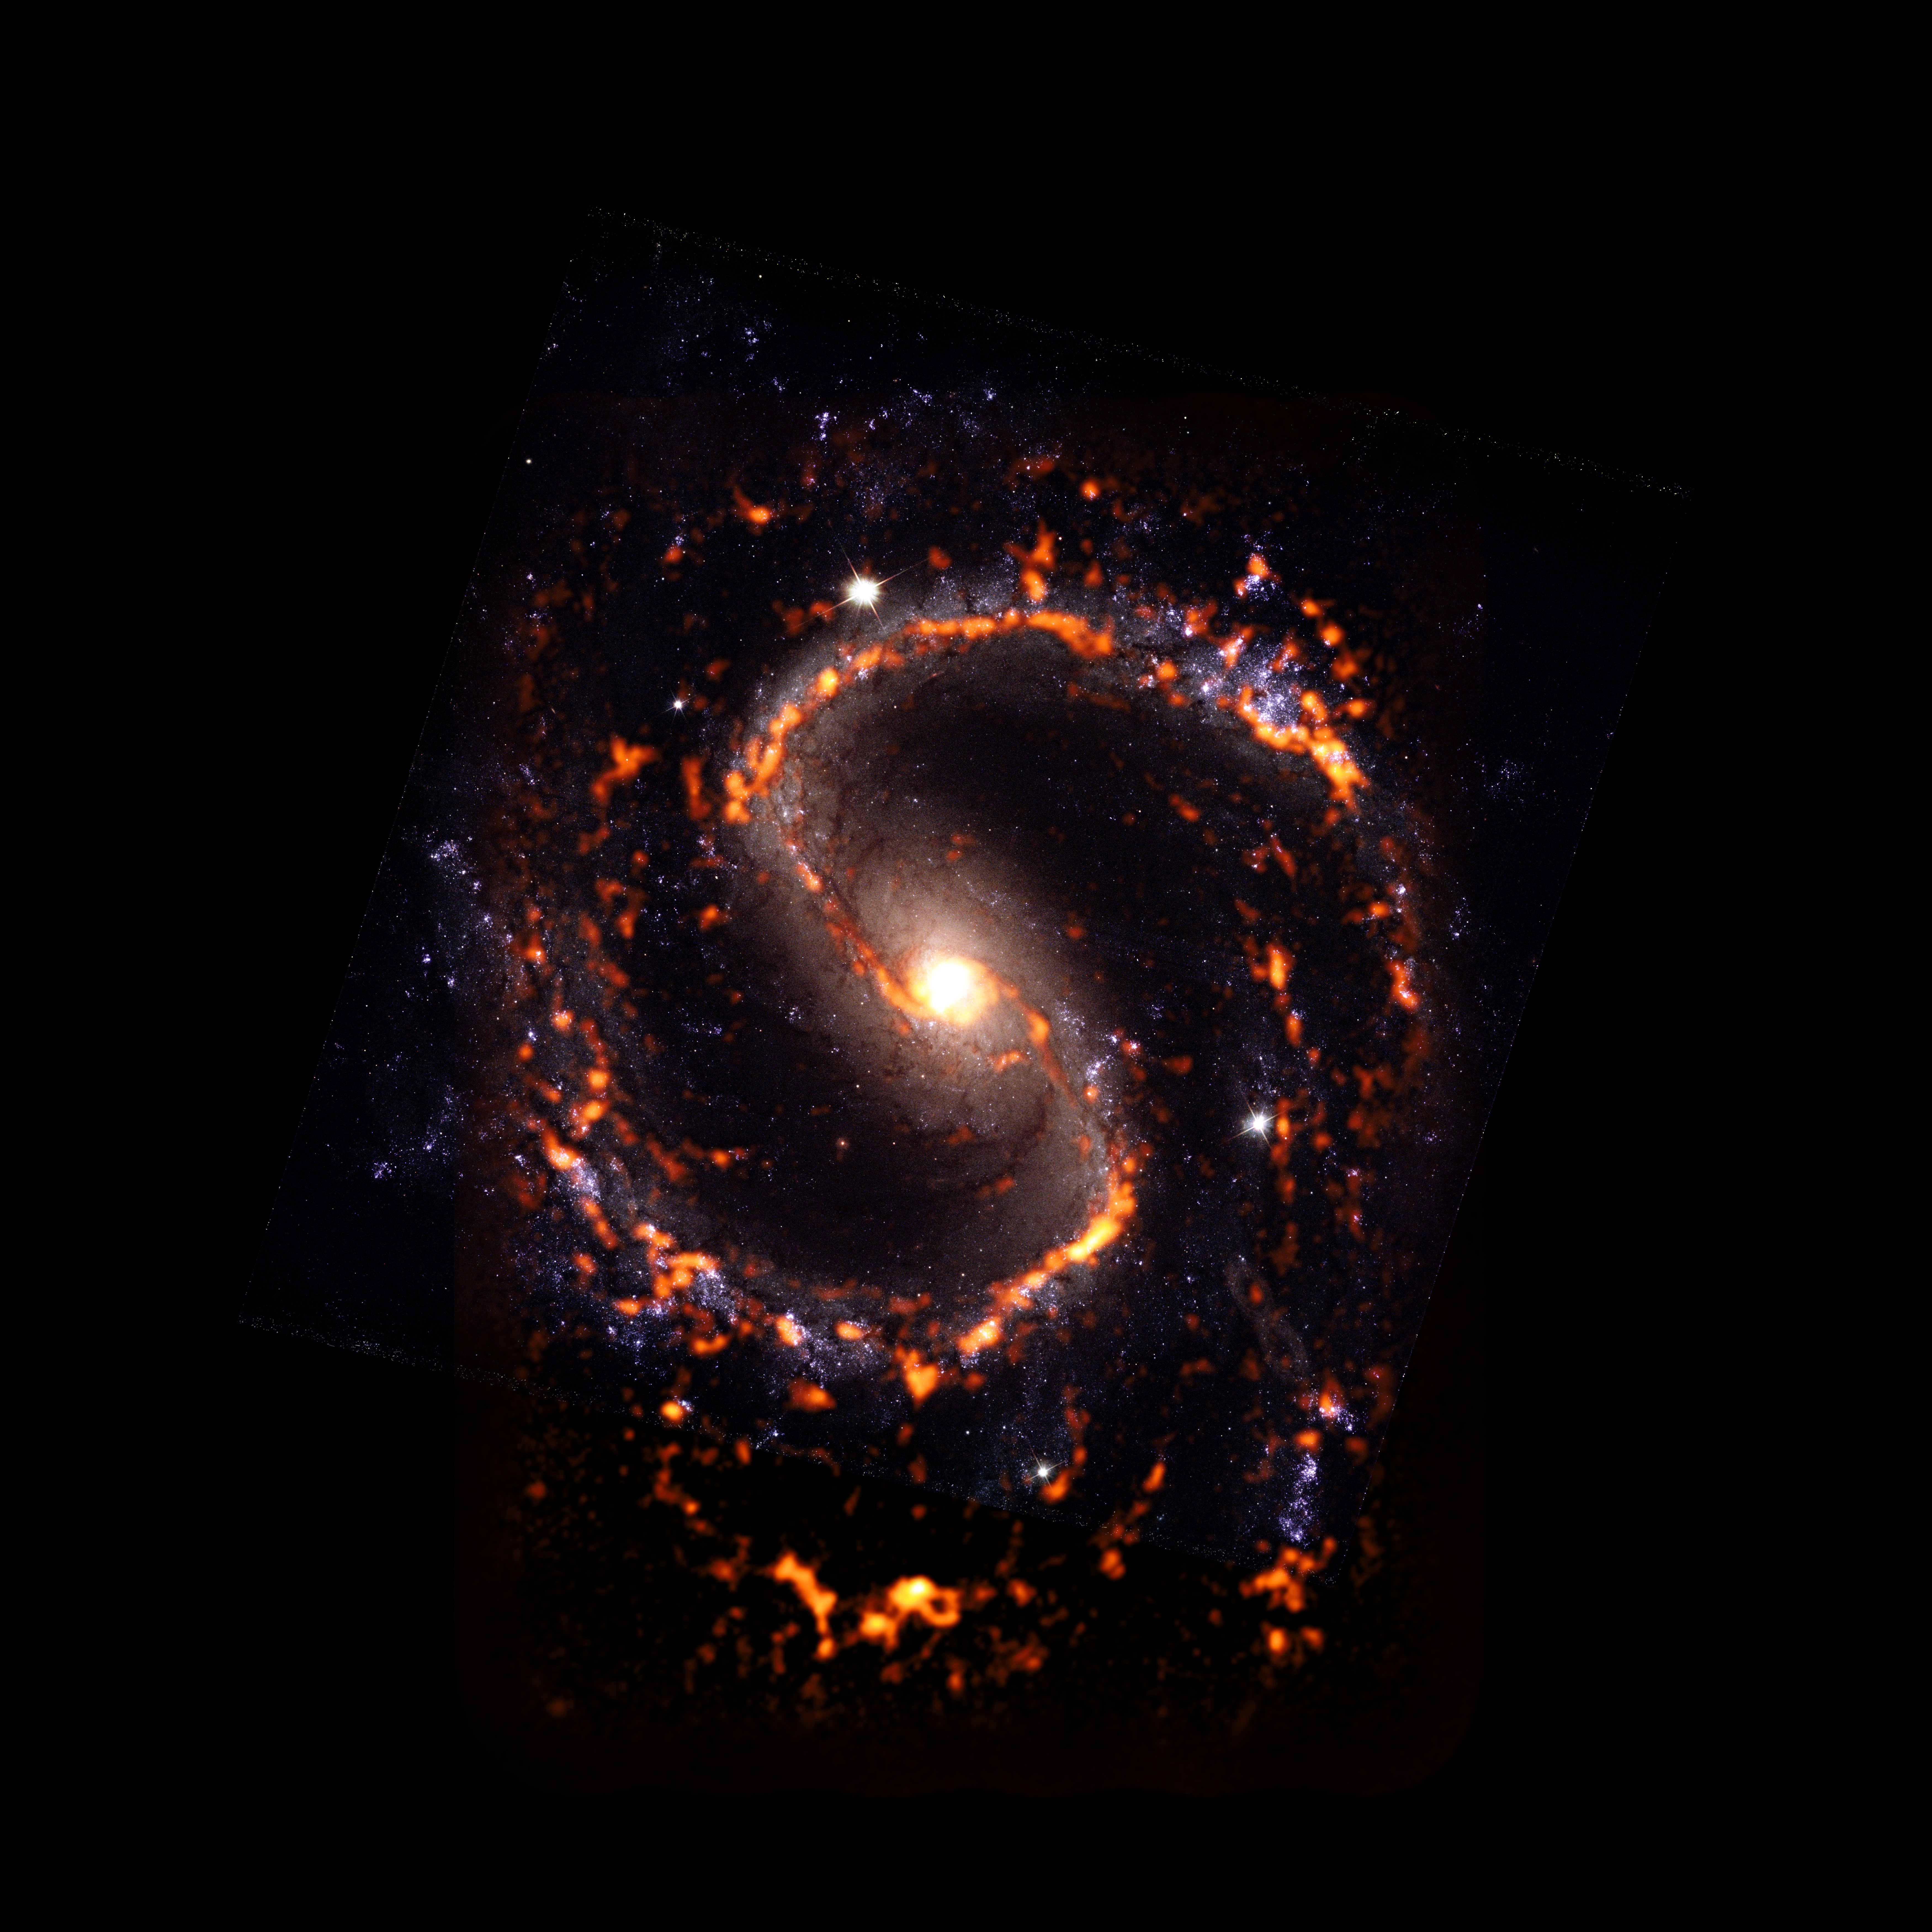

PHANGS-ALMA Survey: NGC4535

NGC4535 is a galaxy in the nearby Universe featuring grand-design spiral plus stellar bar morphology. It was catalogued along with nearly 100 other galaxies during a recent census by the PHANGS project. The census revealed that contrary to commonly accepted scientific theory, not all stellar nurseries look or act the same way. In fact, they’re quite diverse. NGC4535 is shown here as an ALMA (orange) composite with Hubble Space Telescope (red) data.

Credit: ALMA (ESO/NAOJ/NRAO)/ESA/NASA/PHANGS, S. Dagnello (NRAO)